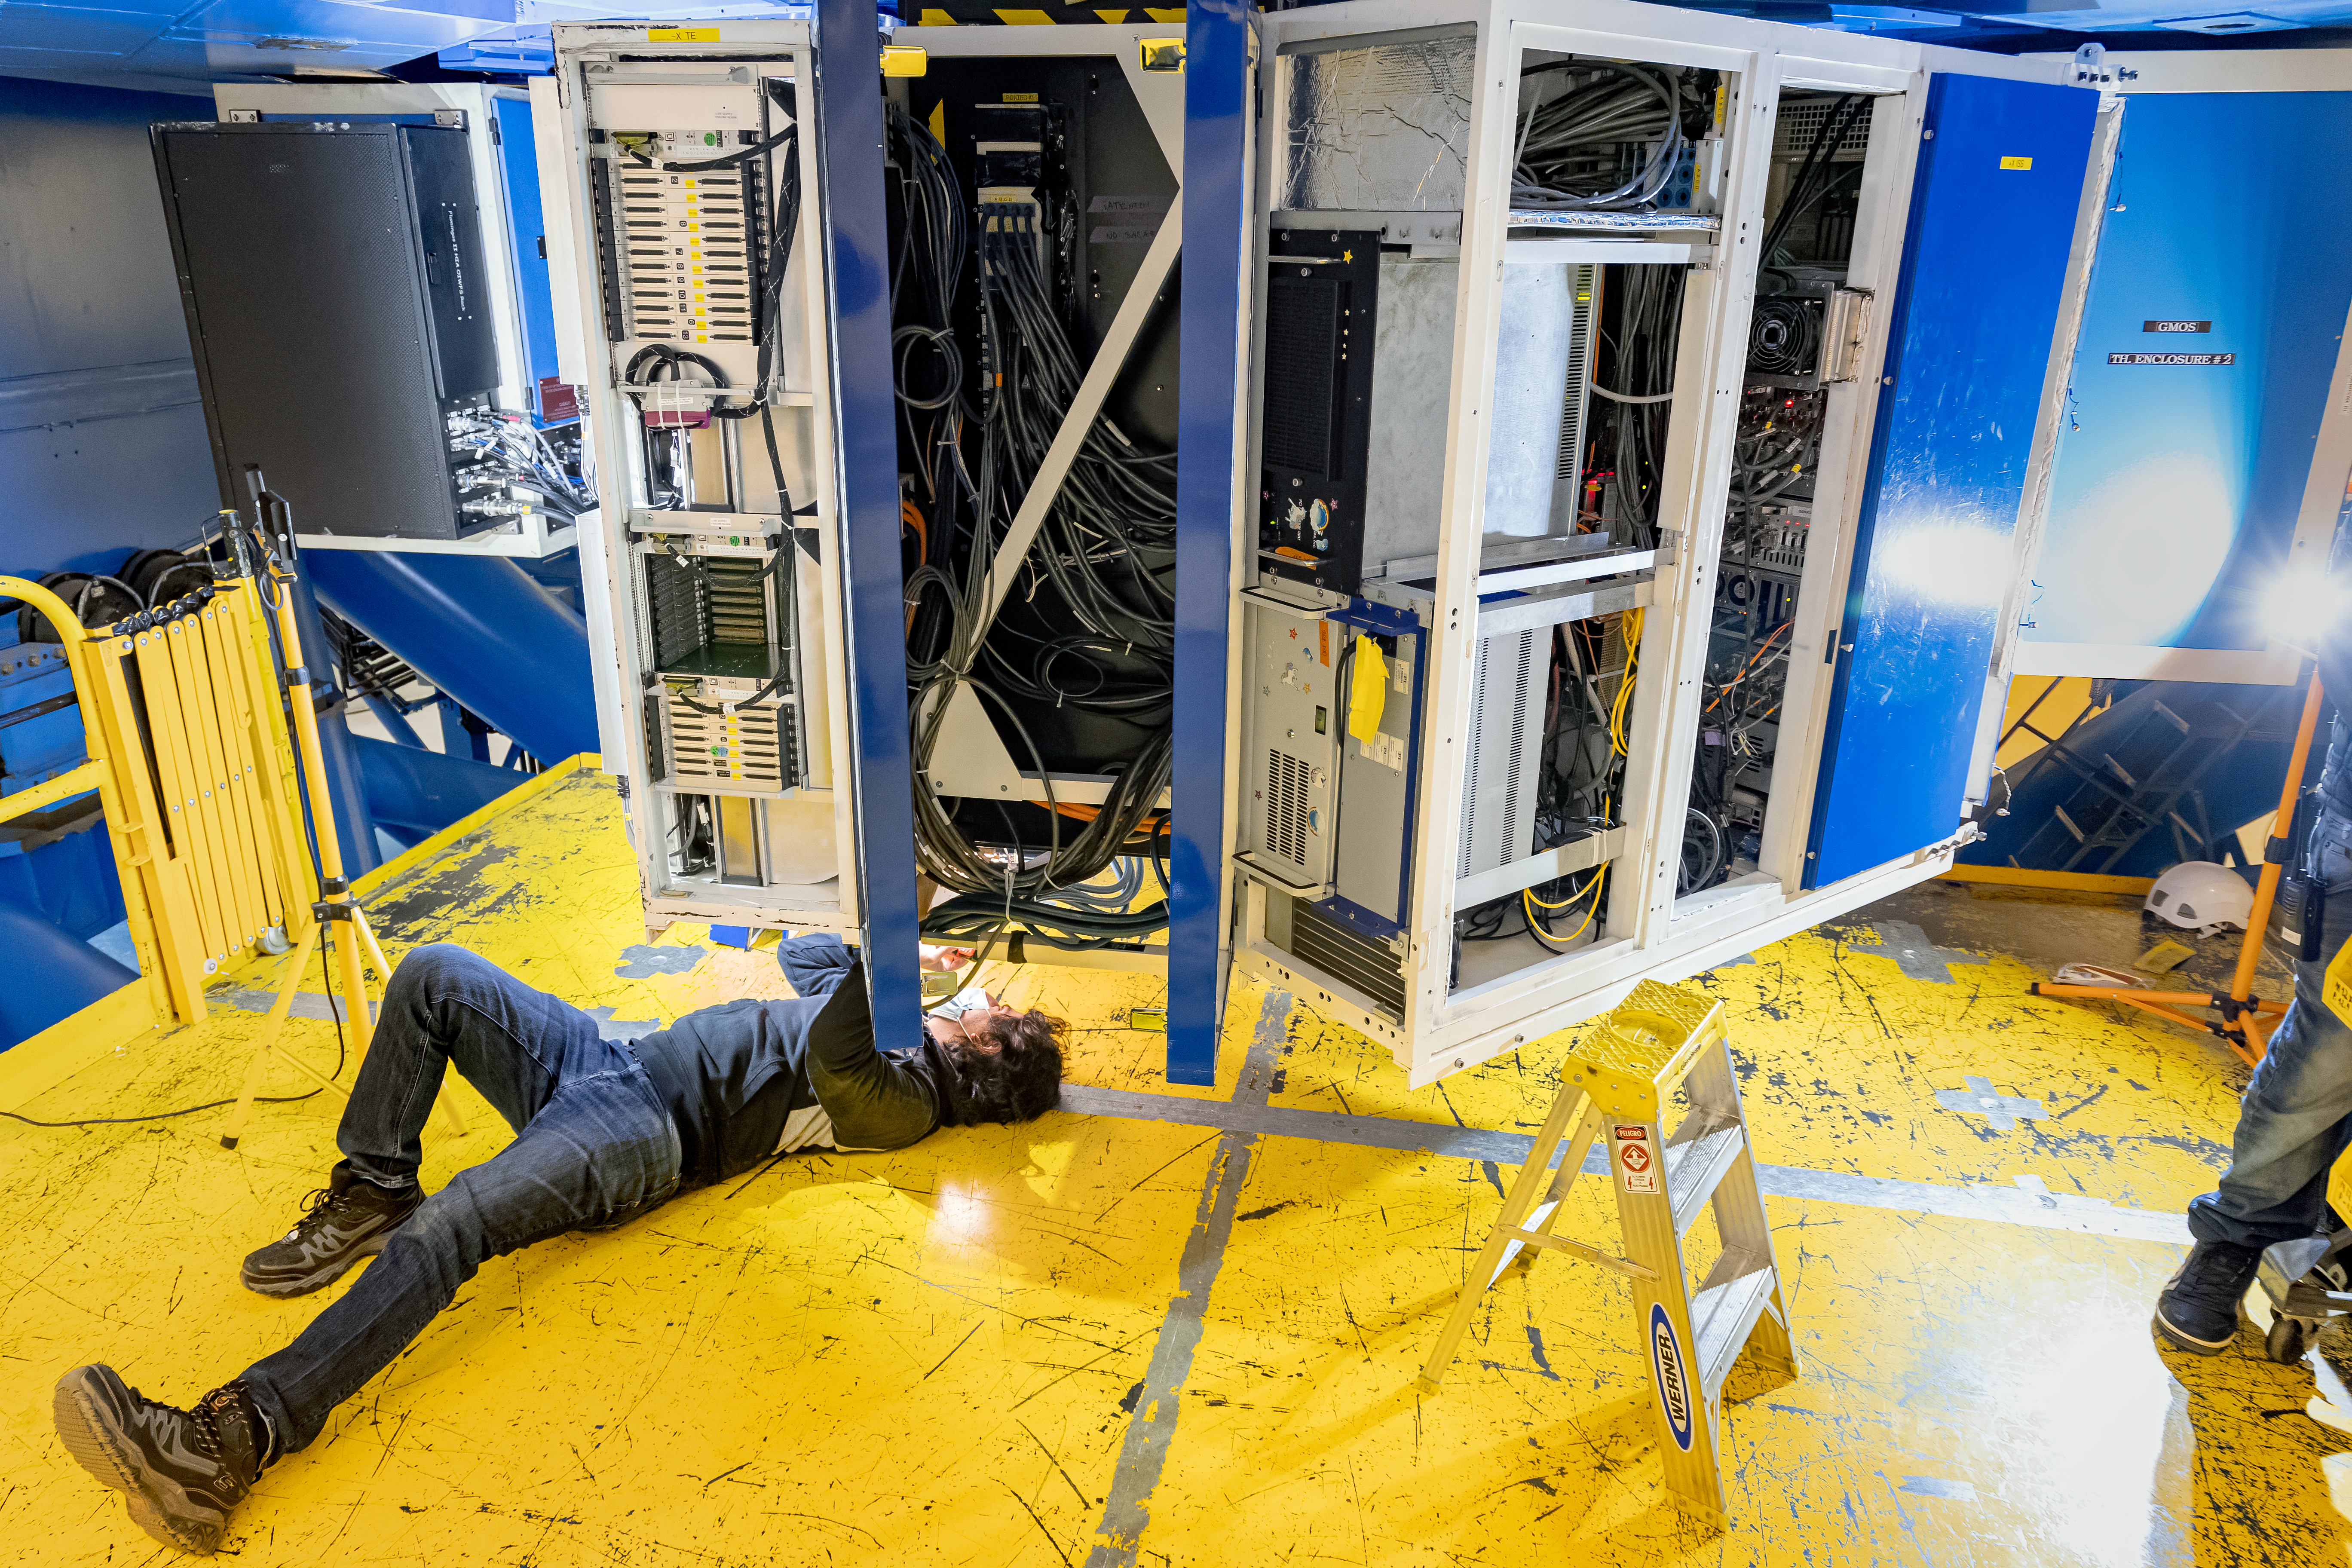

CANOPUS Maintenance

Electronics engineer Alex Becerra, working on maintenance tasks in CANOPUS, the optical bench of the Multi-Conjugate Adaptive Optics System (GeMS) of the Gemini South telescope, in Chile.

Credit: NOIRLab/AURA/NSF/D. Munizaga